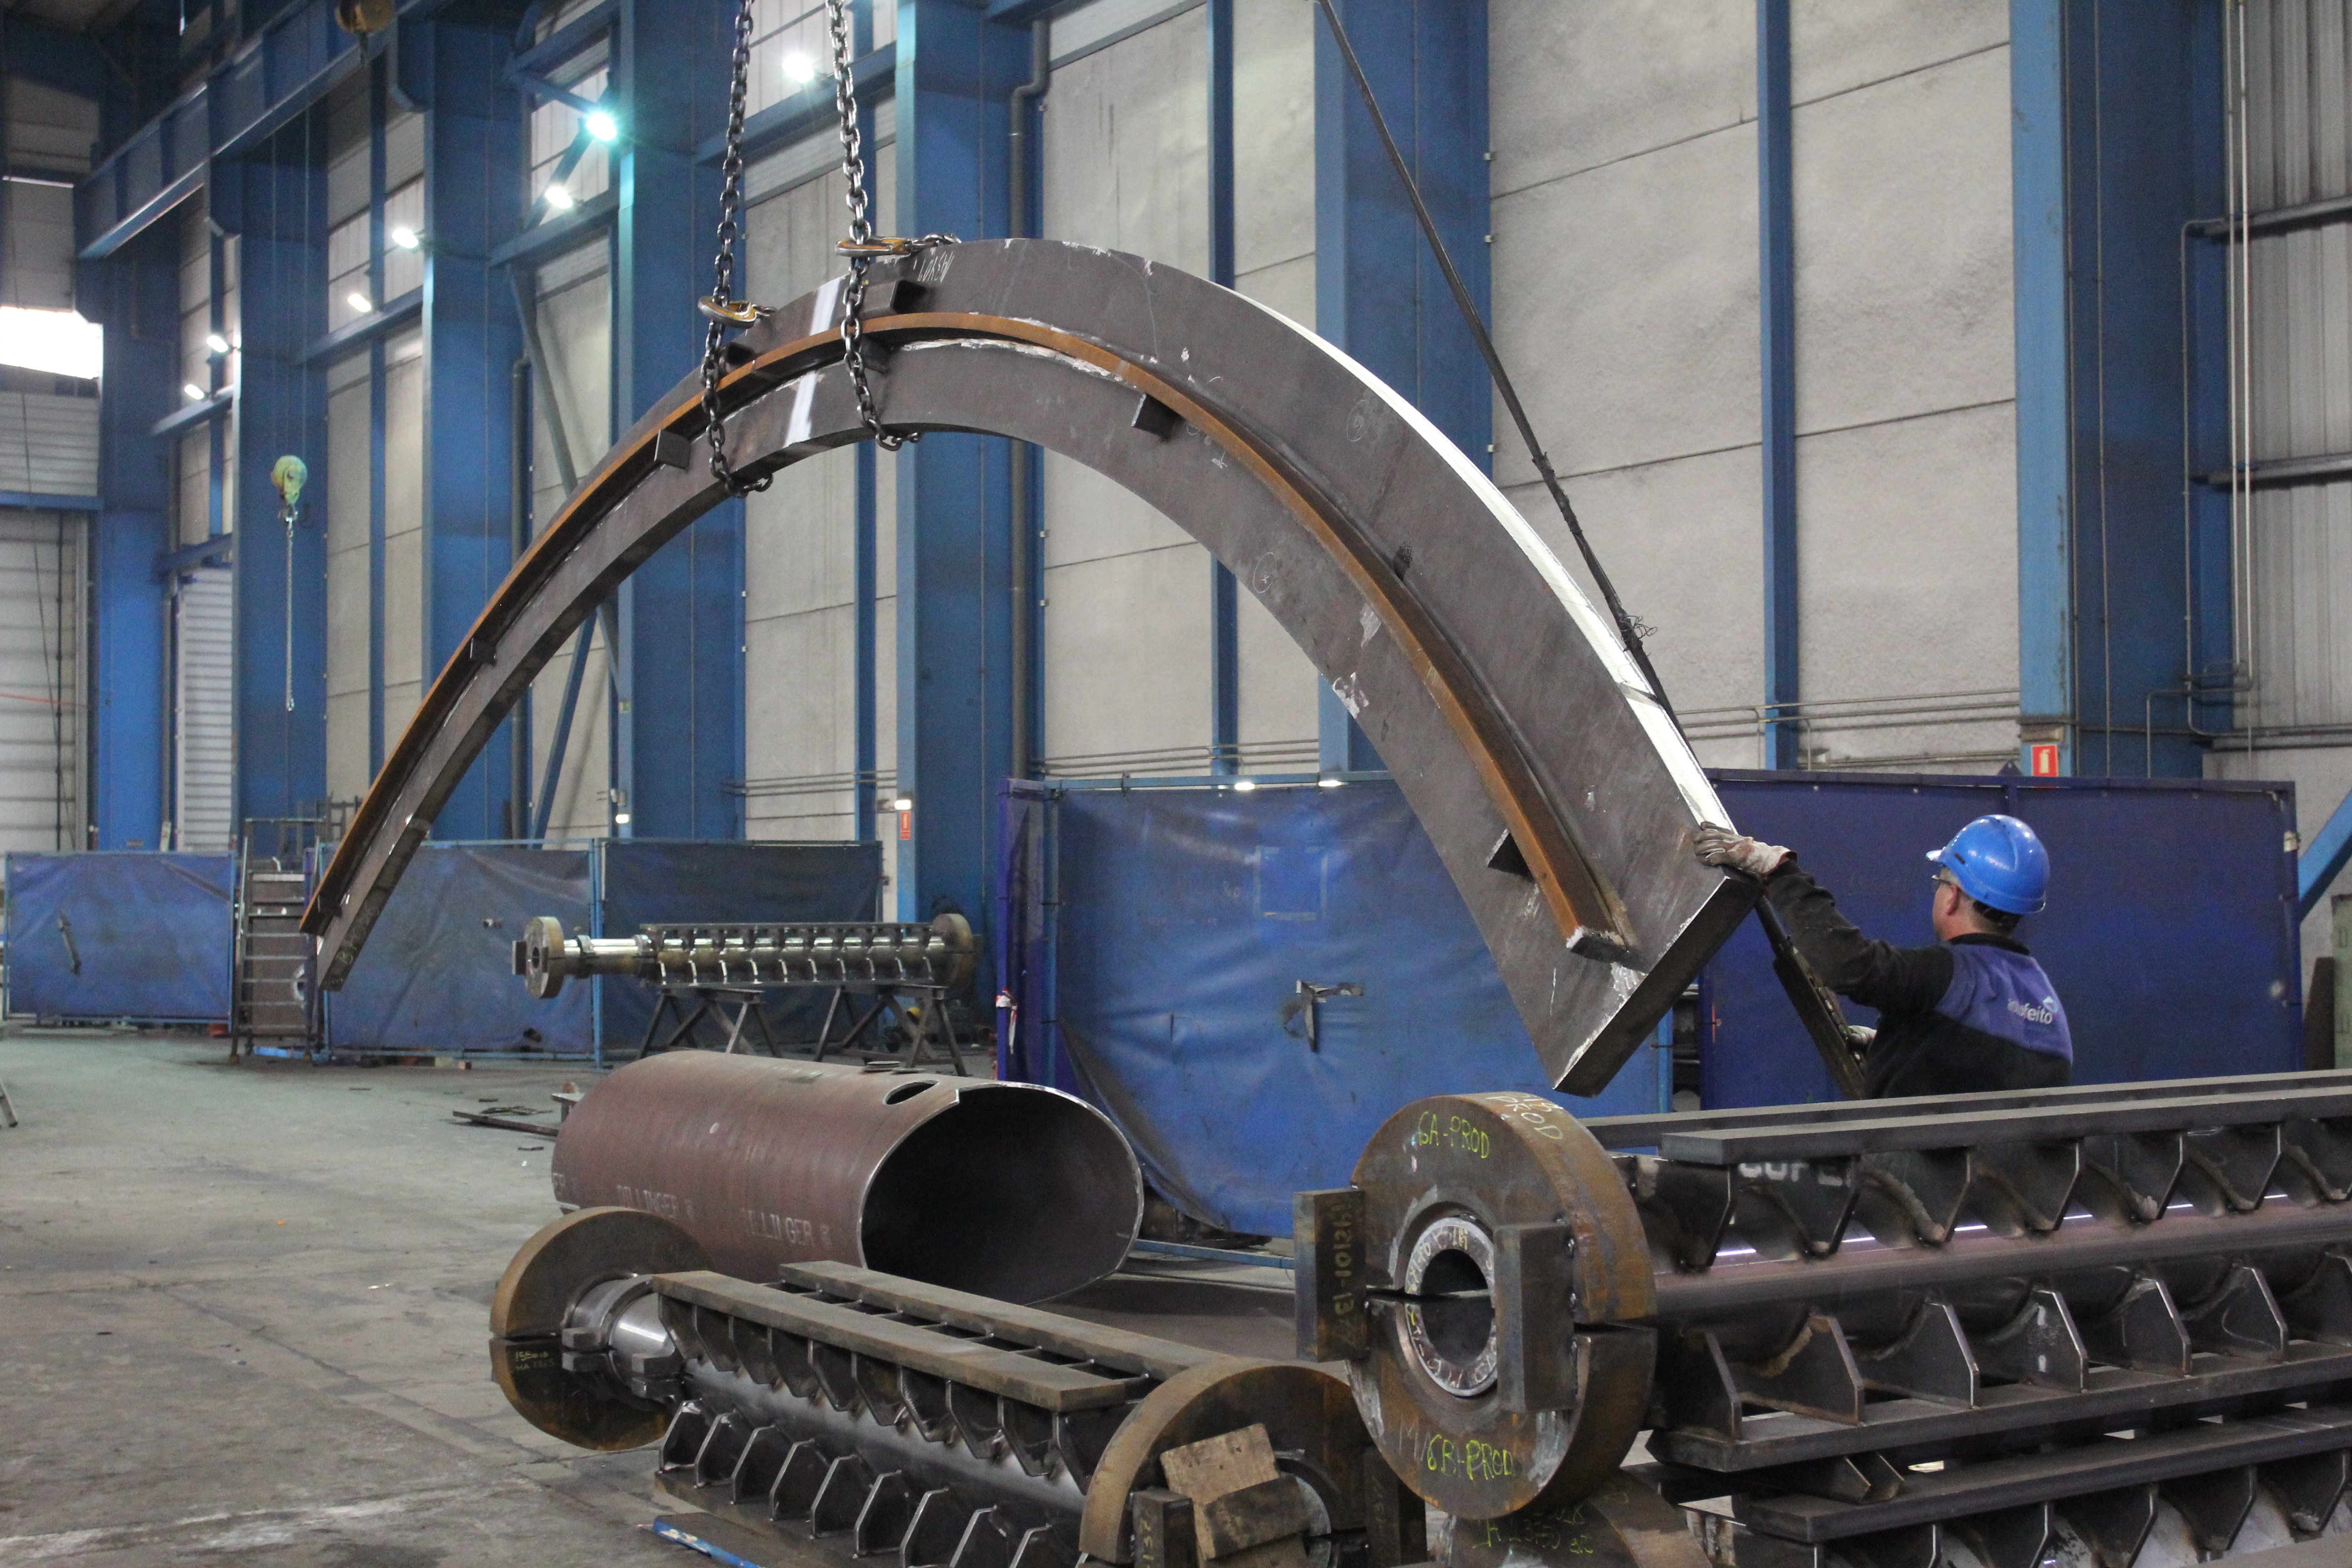

Transporting azimuth track through the shop.

Transporting azimuth track through the shop.

Credit: Rubin Observatory/NSF/AURA